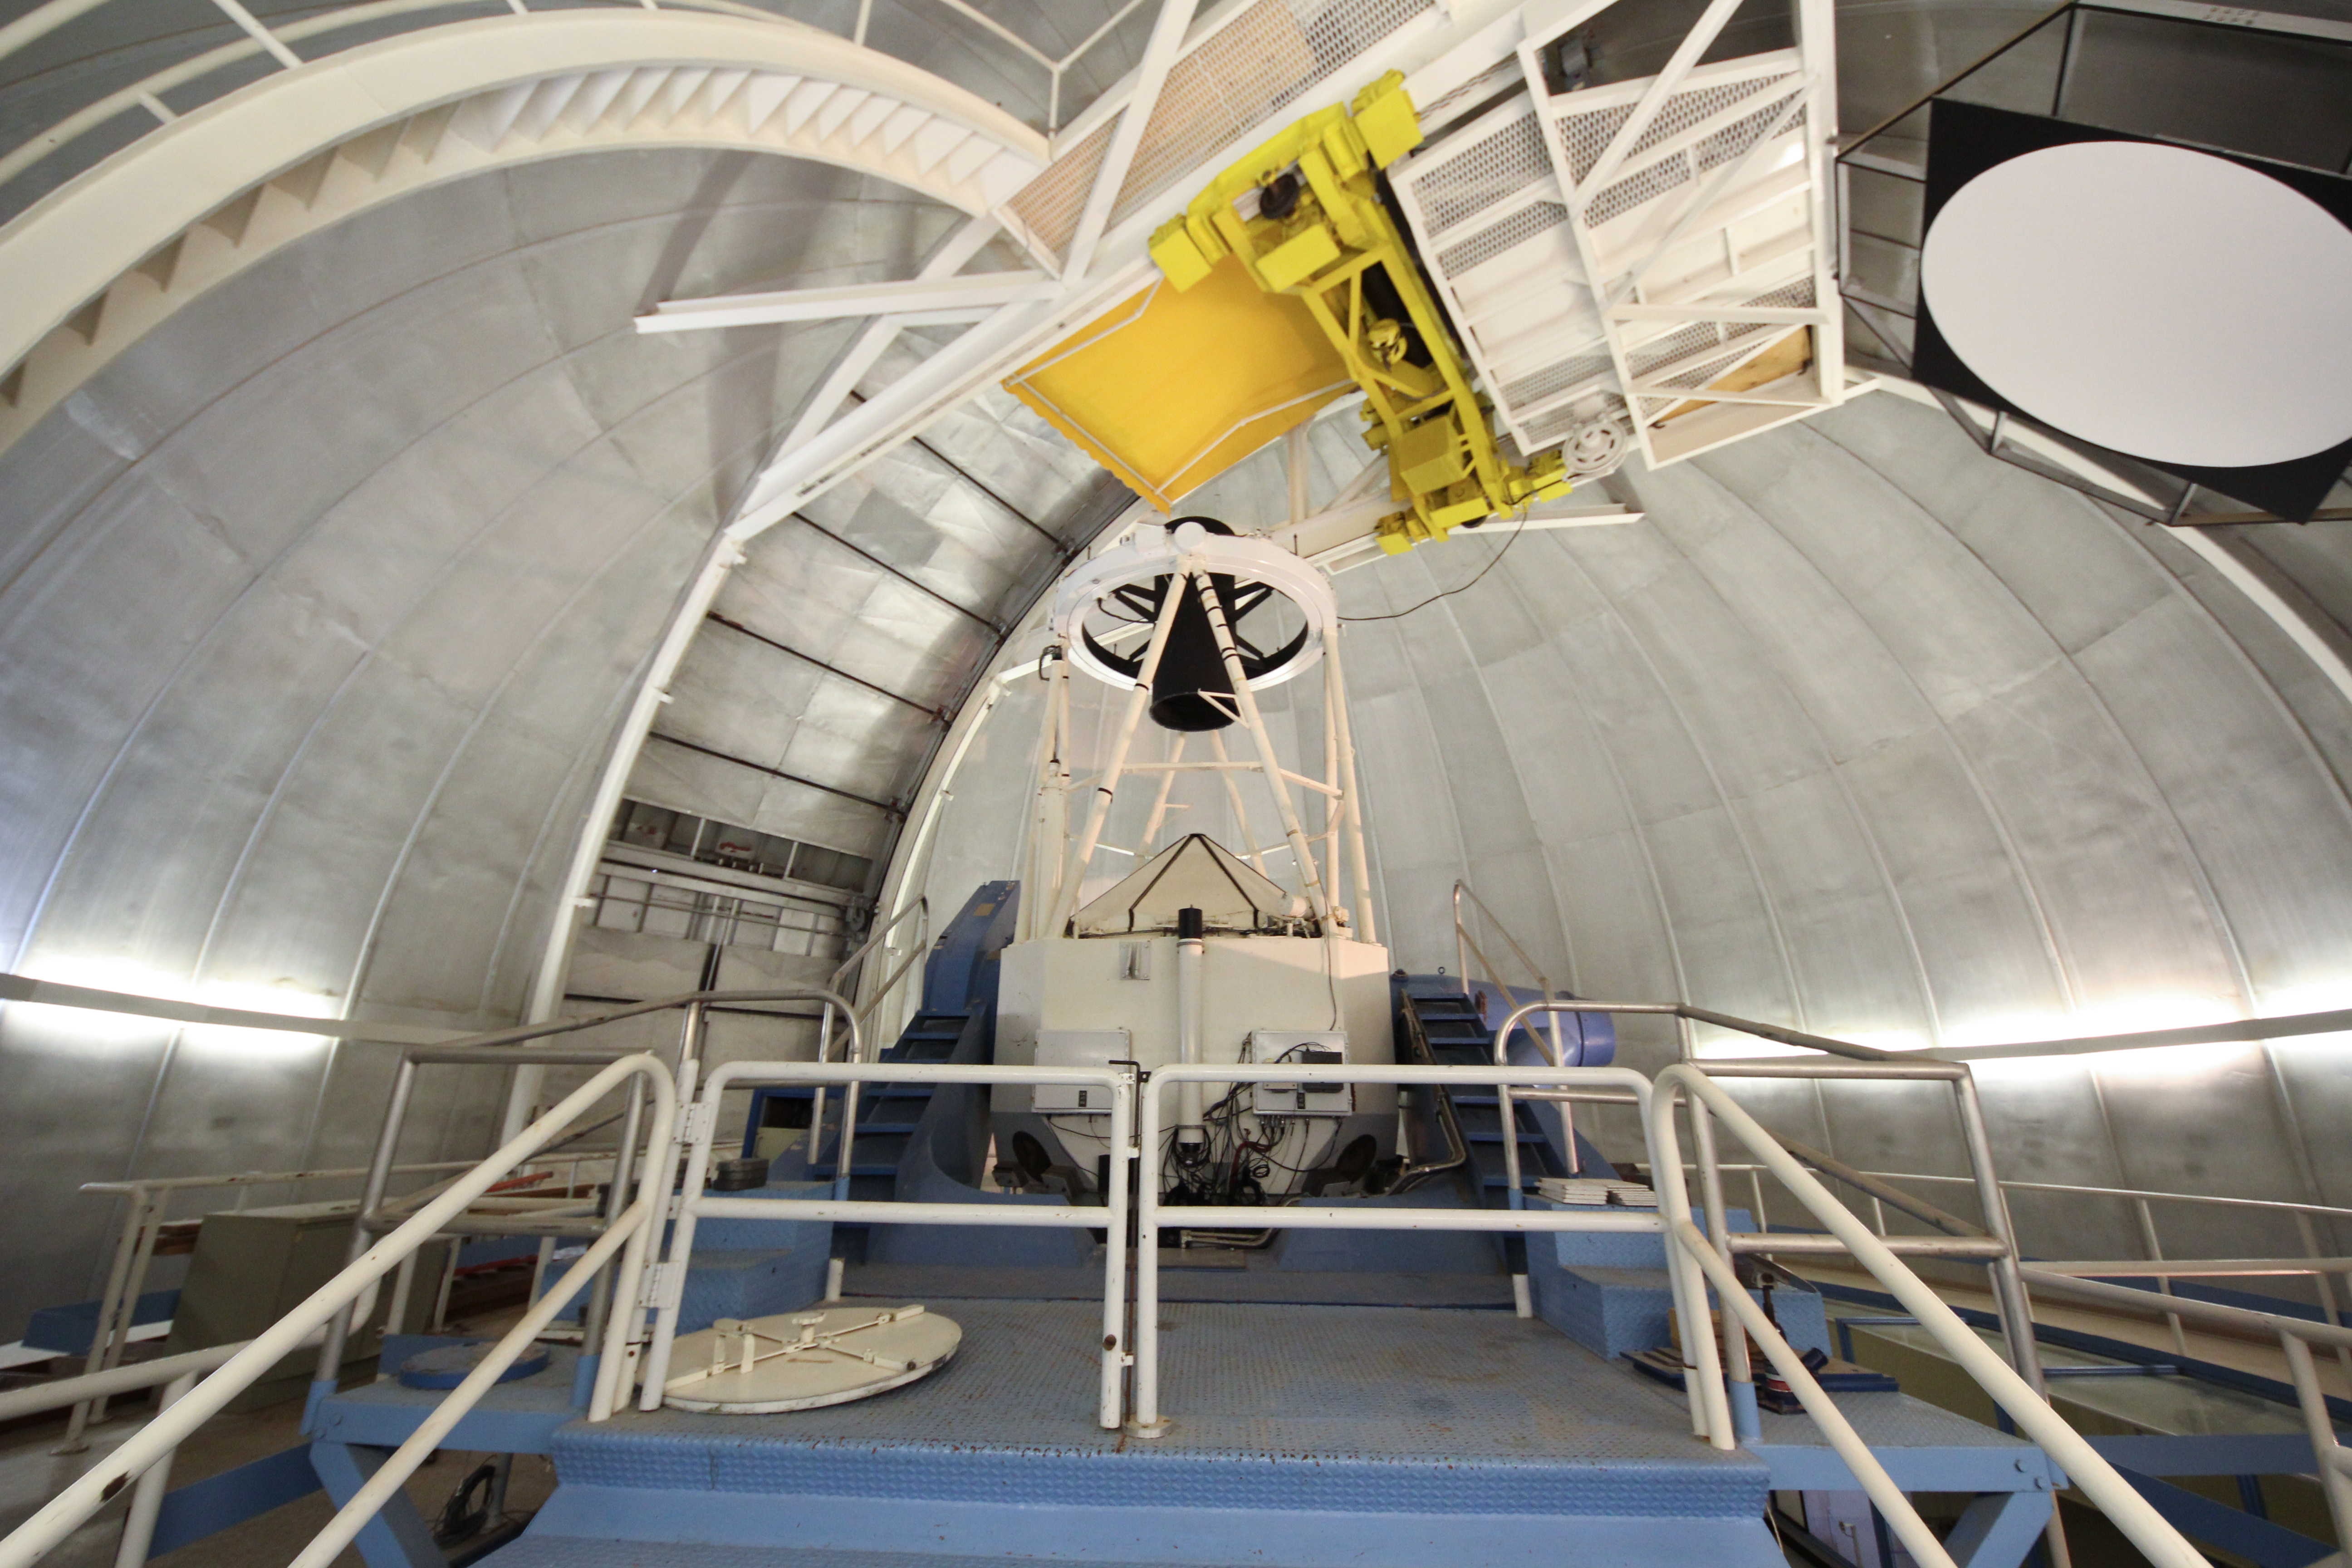

Interior view of the KPNO 2.1-meter Telescope

Interior view of the KPNO 2.1-meter Telescope Kitt Peak National Observatory, AZ.

Credit: KPNO/NOIRLab/NSF/AURA/P. Marenfeld